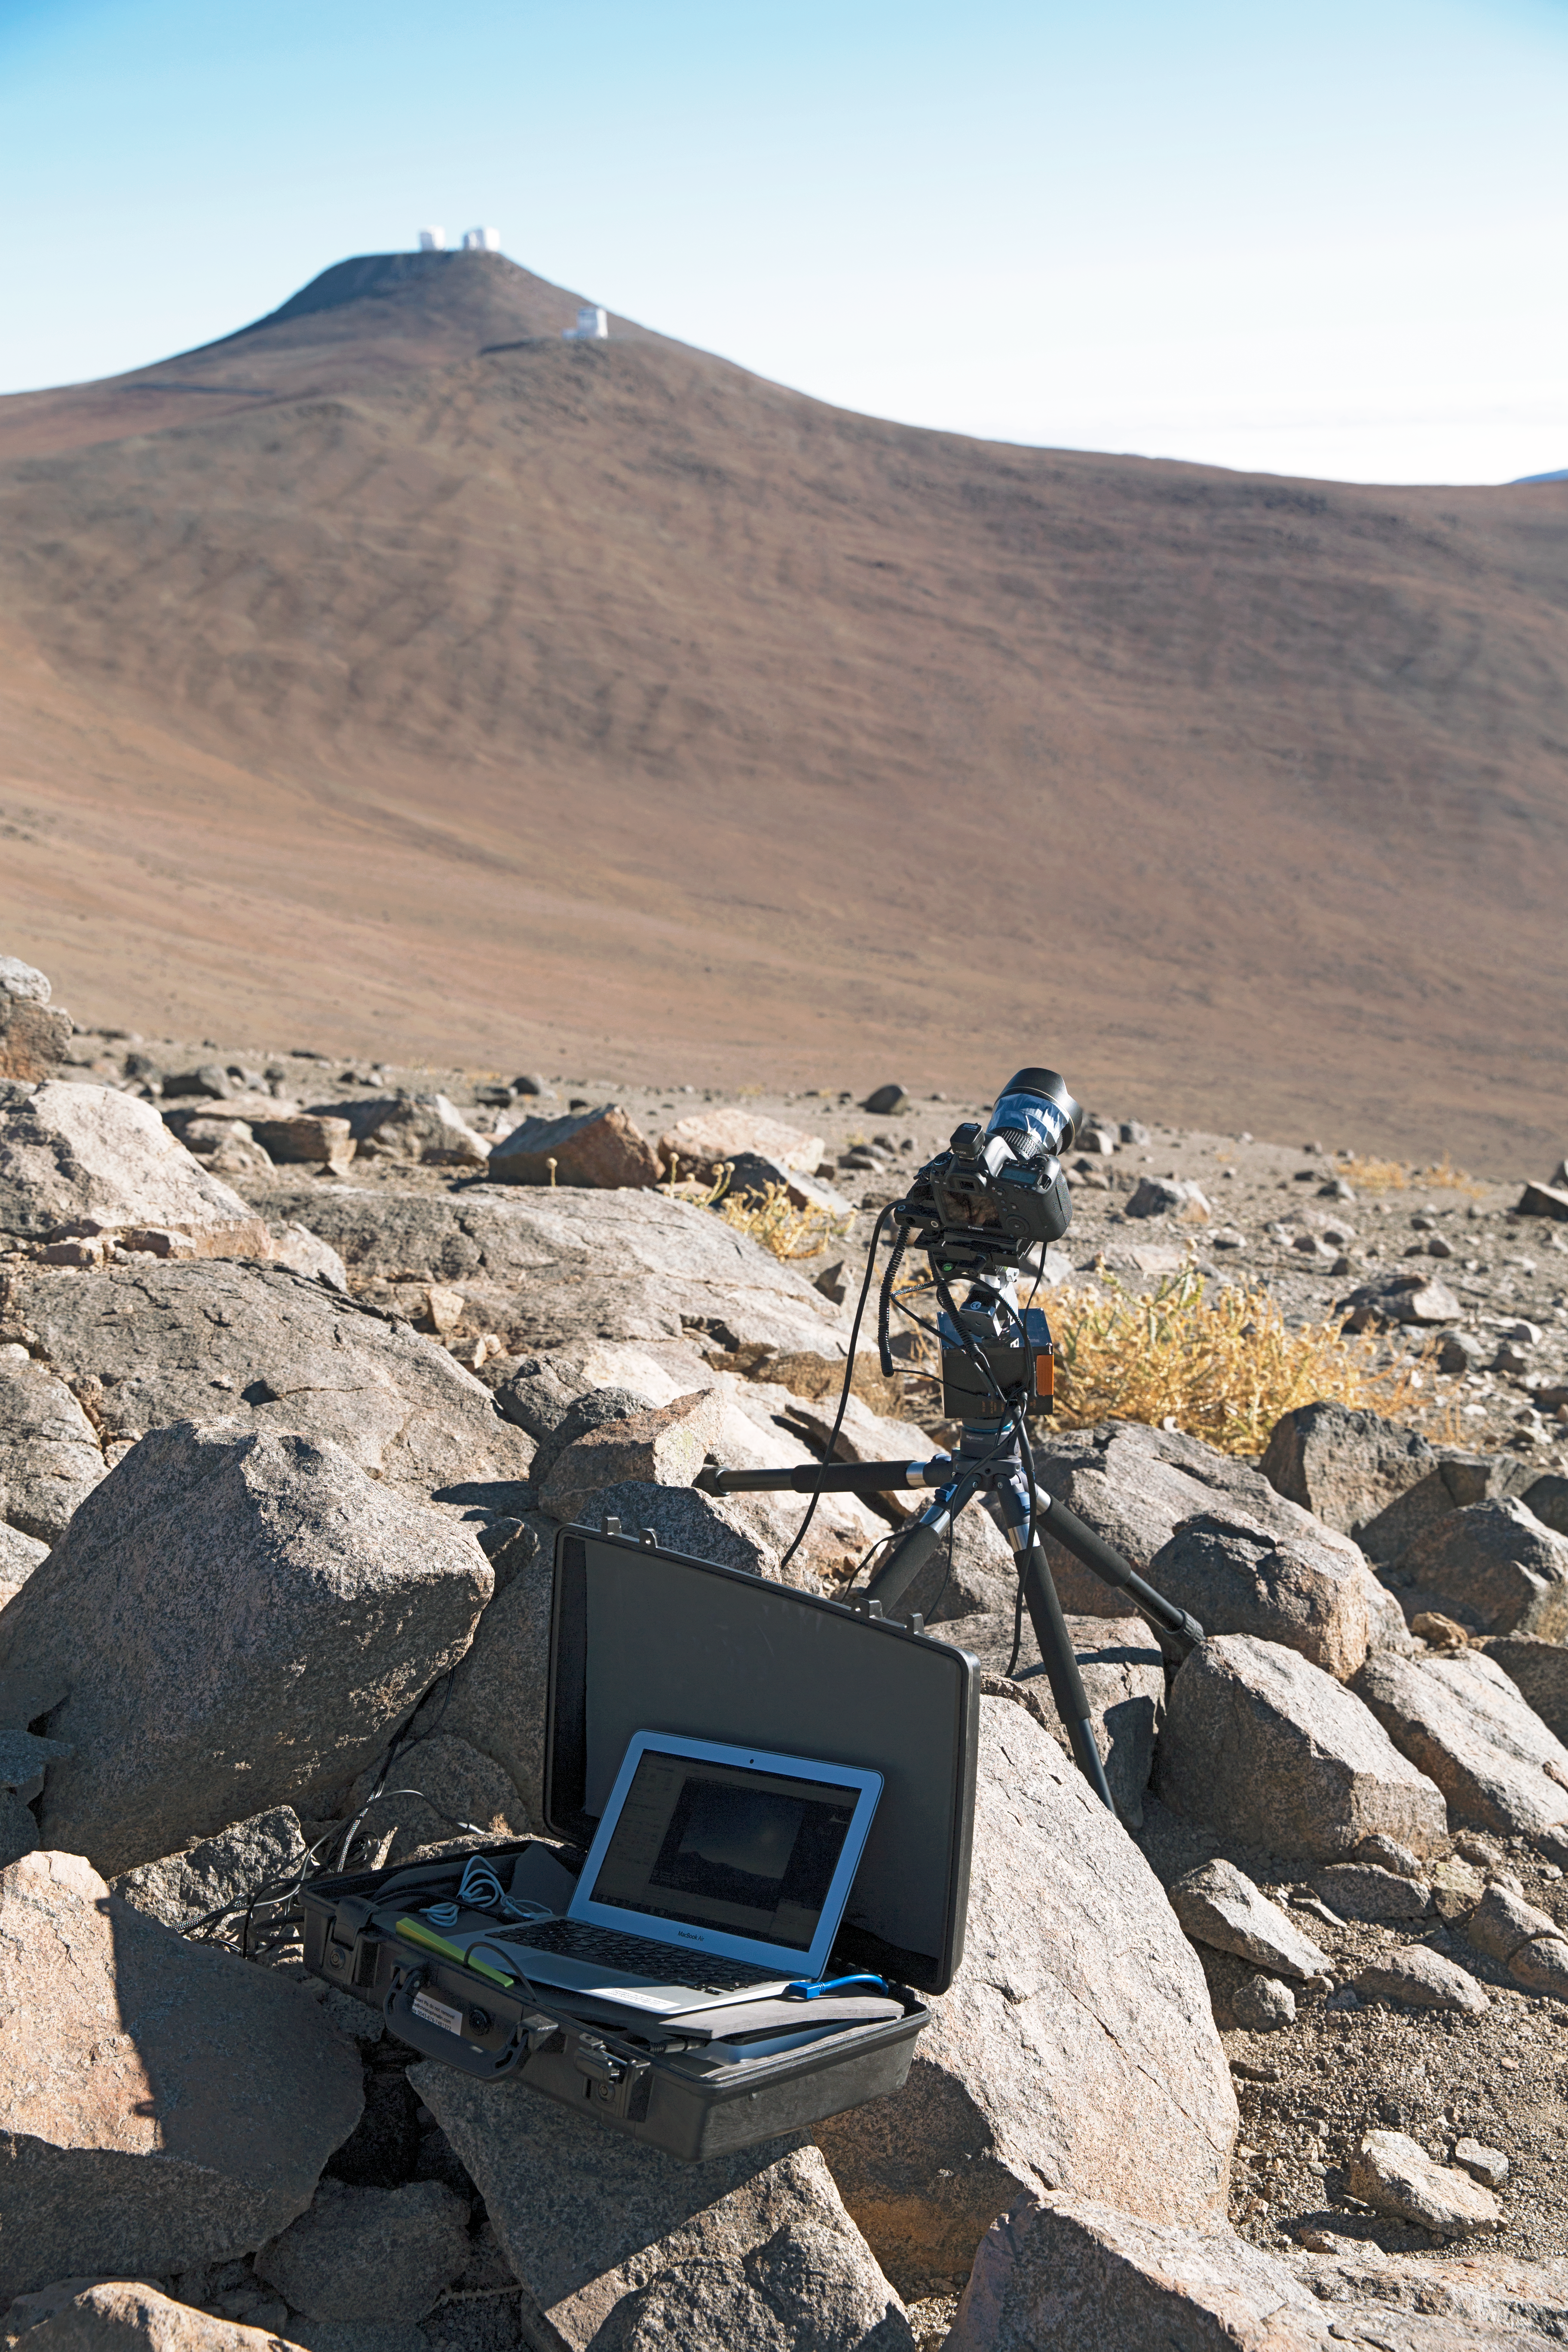

Time-lapse bot at Paranal

Christoph's Macbook Air is stored inside one of the Peli™ Storm Cases which uses GBTimelapse software to control a “time-lapse bot” for autonomous use — an autonomous GBTimelapse Rig, using Intecro XTPower powerbanks for powering an Emotimo TB3 motion control and a Canon 6D mounted on top of a Novoflex QuadroPod system. For storing the huge amount of content captured at the expedition an Angelbird SSD2go mobile SSD drive.

The VLT platform on Cerro Paranal can be seen in the distance. Taken during the ESO Ultra HD Expedition mounted on top of a Novoflex QuadroPod system.

Credit: ESO/C. Malin